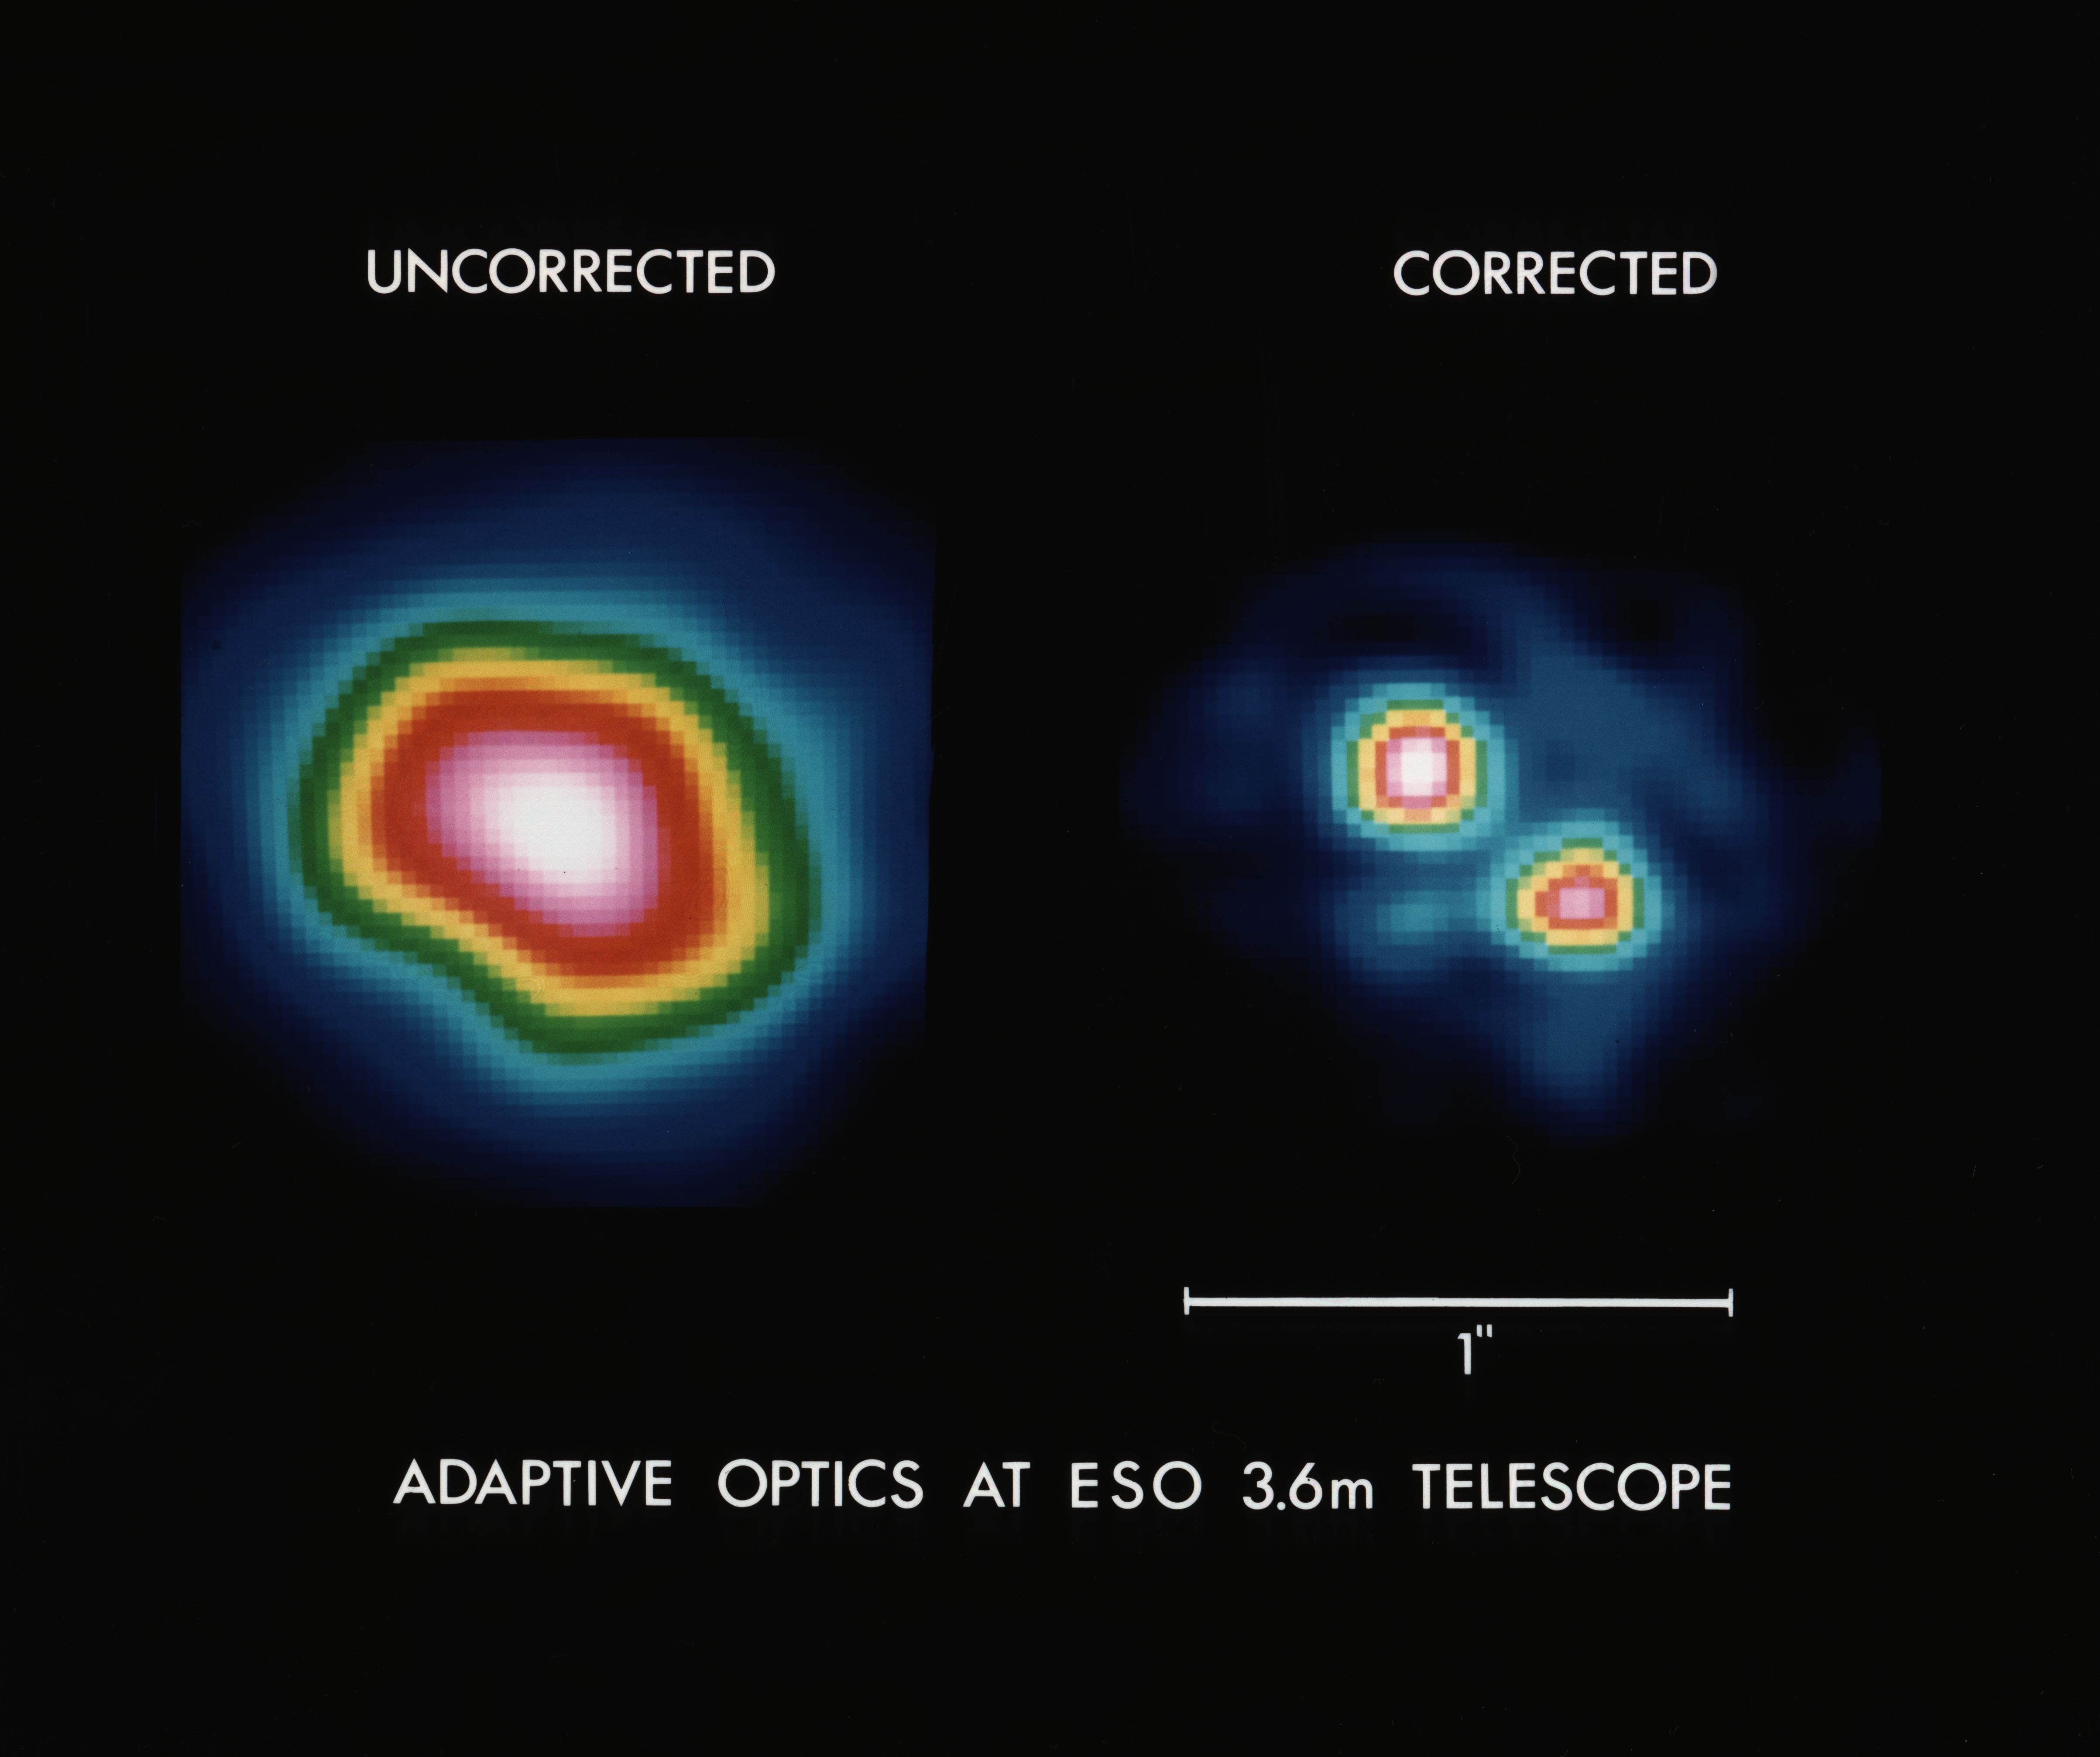

Adaptive optics at the ESO 3.6-m telescope

Adaptive optics at the ESO 3.6-metre telescope. This image illustrates the dramatic improvement in image sharpness which is obtained with adaptive optics at the ESO 3.6-metre telescope.

Credit: ESO